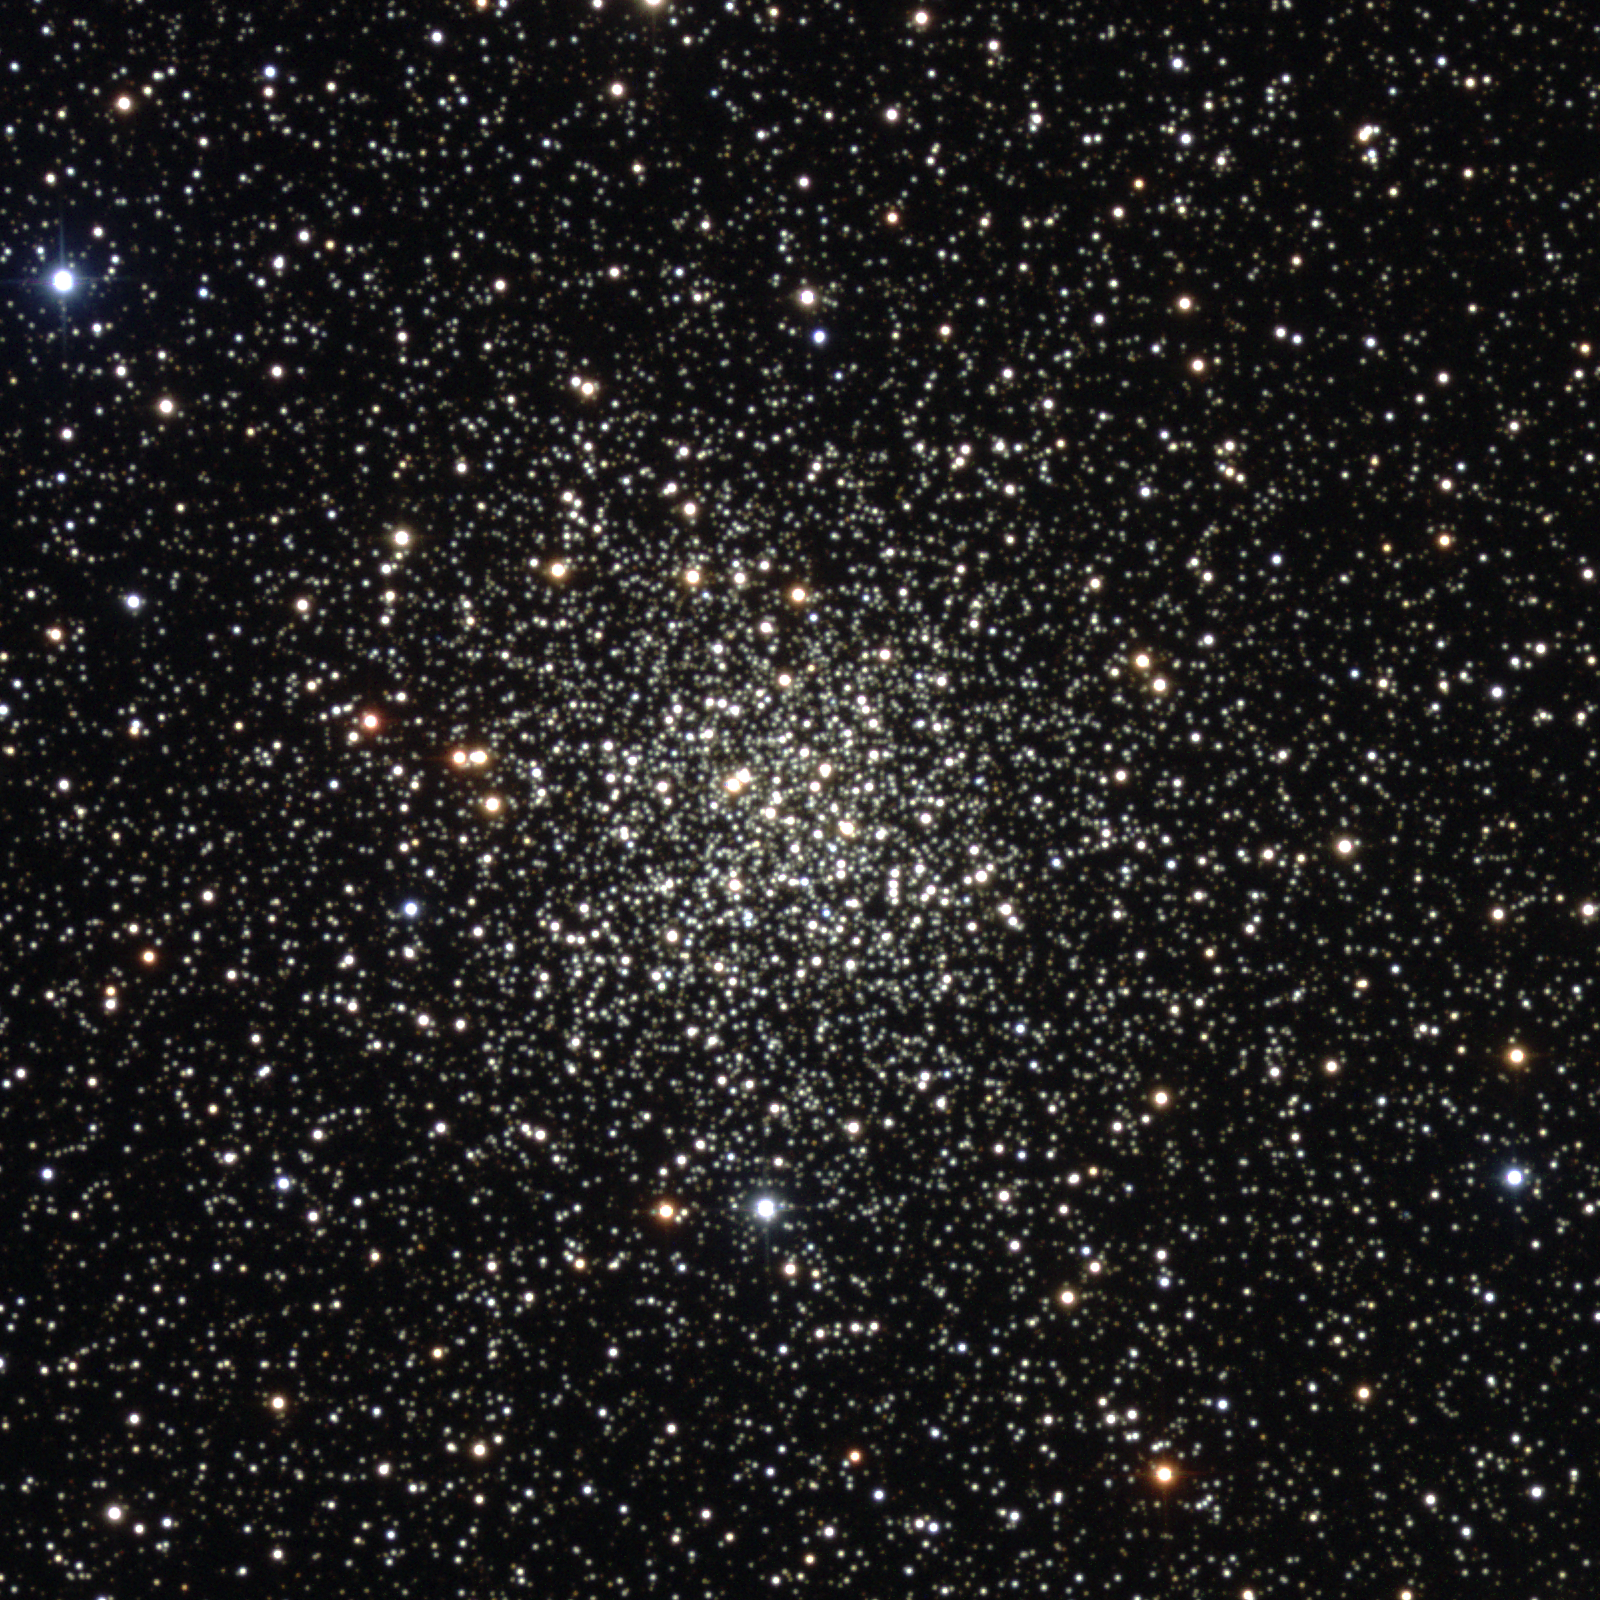

M71, NGC 6838

M71 is a star cluster in the constellation Sagitta. Although more people probably classify it as a globular cluster, despite its rather spread-out appearance, there are still some who maintain it's just a centrally condensed open cluster. The distinction between a loose globular cluster and a condensed open cluster is thus seen to be rather a fine one. At about 12000 light-years from us, M71 is quite small, probably only 30 or so light-years across, although there are further outlying stars whose membership in M71 is uncertain. This composite was created from images taken in July 1998 at the KPNO 0.9-meter telescope, during the Research Experiences for Undergraduates (REU) program operated at the Kitt Peak National Observatory and supported by the National Science Foundation. Image size 9.1 arc minutes.

Credit: REU program/NOIRLab/NSF/AURA